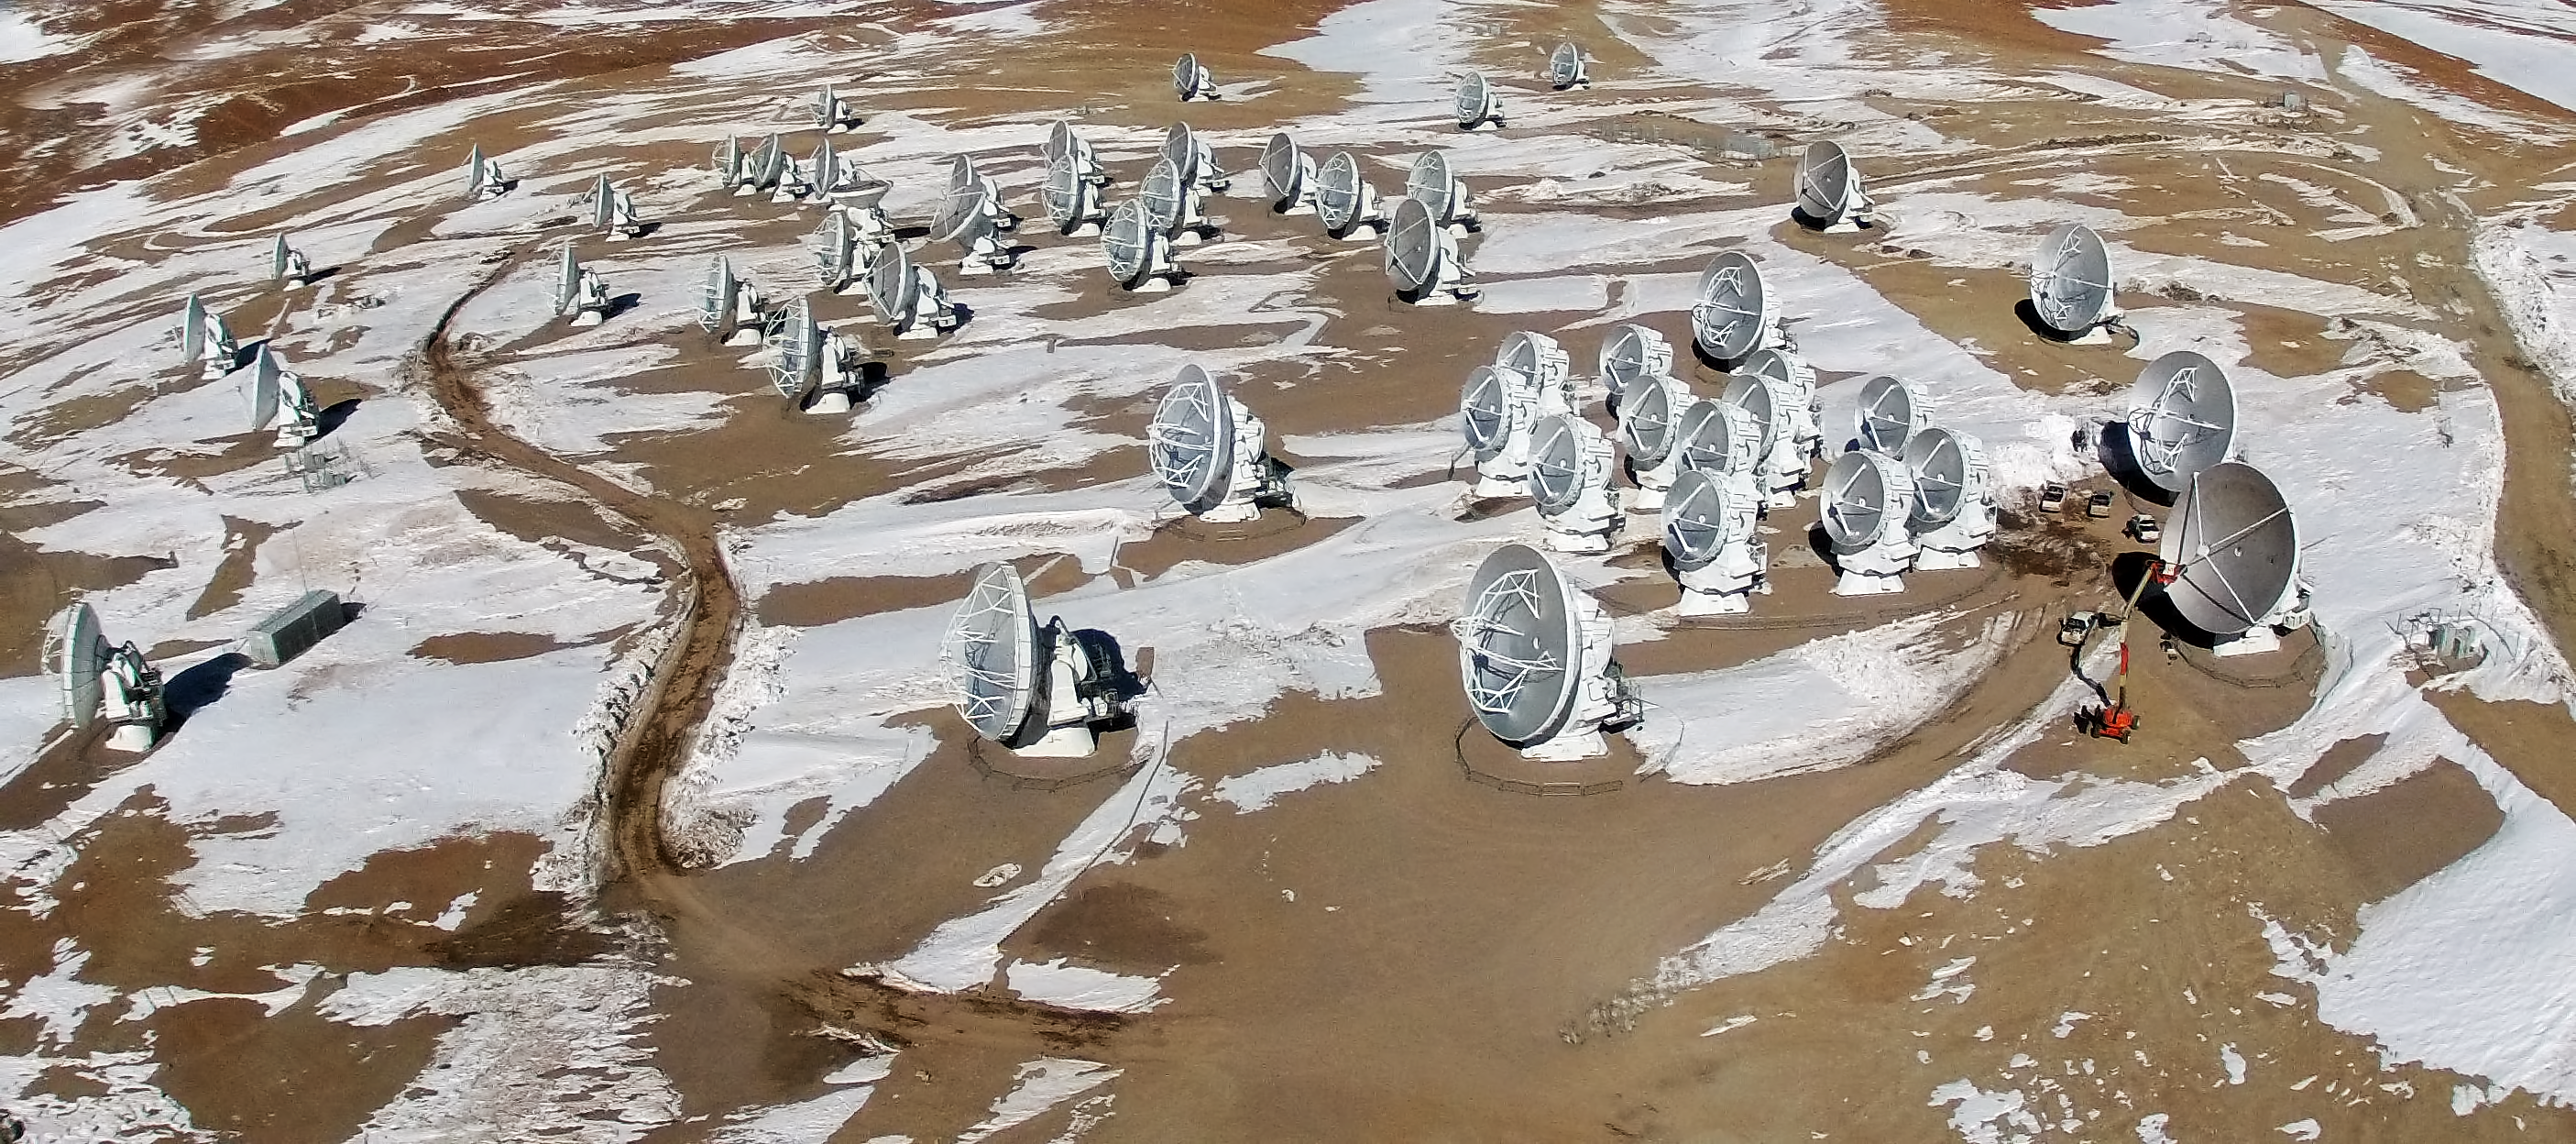

ALMA from the air

This is the Atacama Large Millimeter/submillimeter Array (ALMA) photographed from above for the first time. The image was taken using a hexacopter, installed with a camera, which can be seen in this image.

Credit: ESO